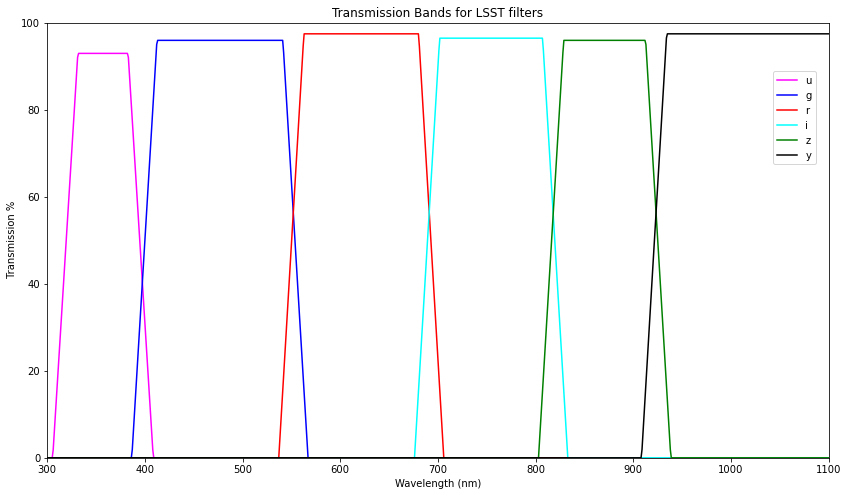

Transmission Bands for LSST Filters

Image for the idealized transmission rate of the 6 filter colors (without impact of atmosphere).

Credit: Justin Wolfe/Lawrence Livermore National Laboratory